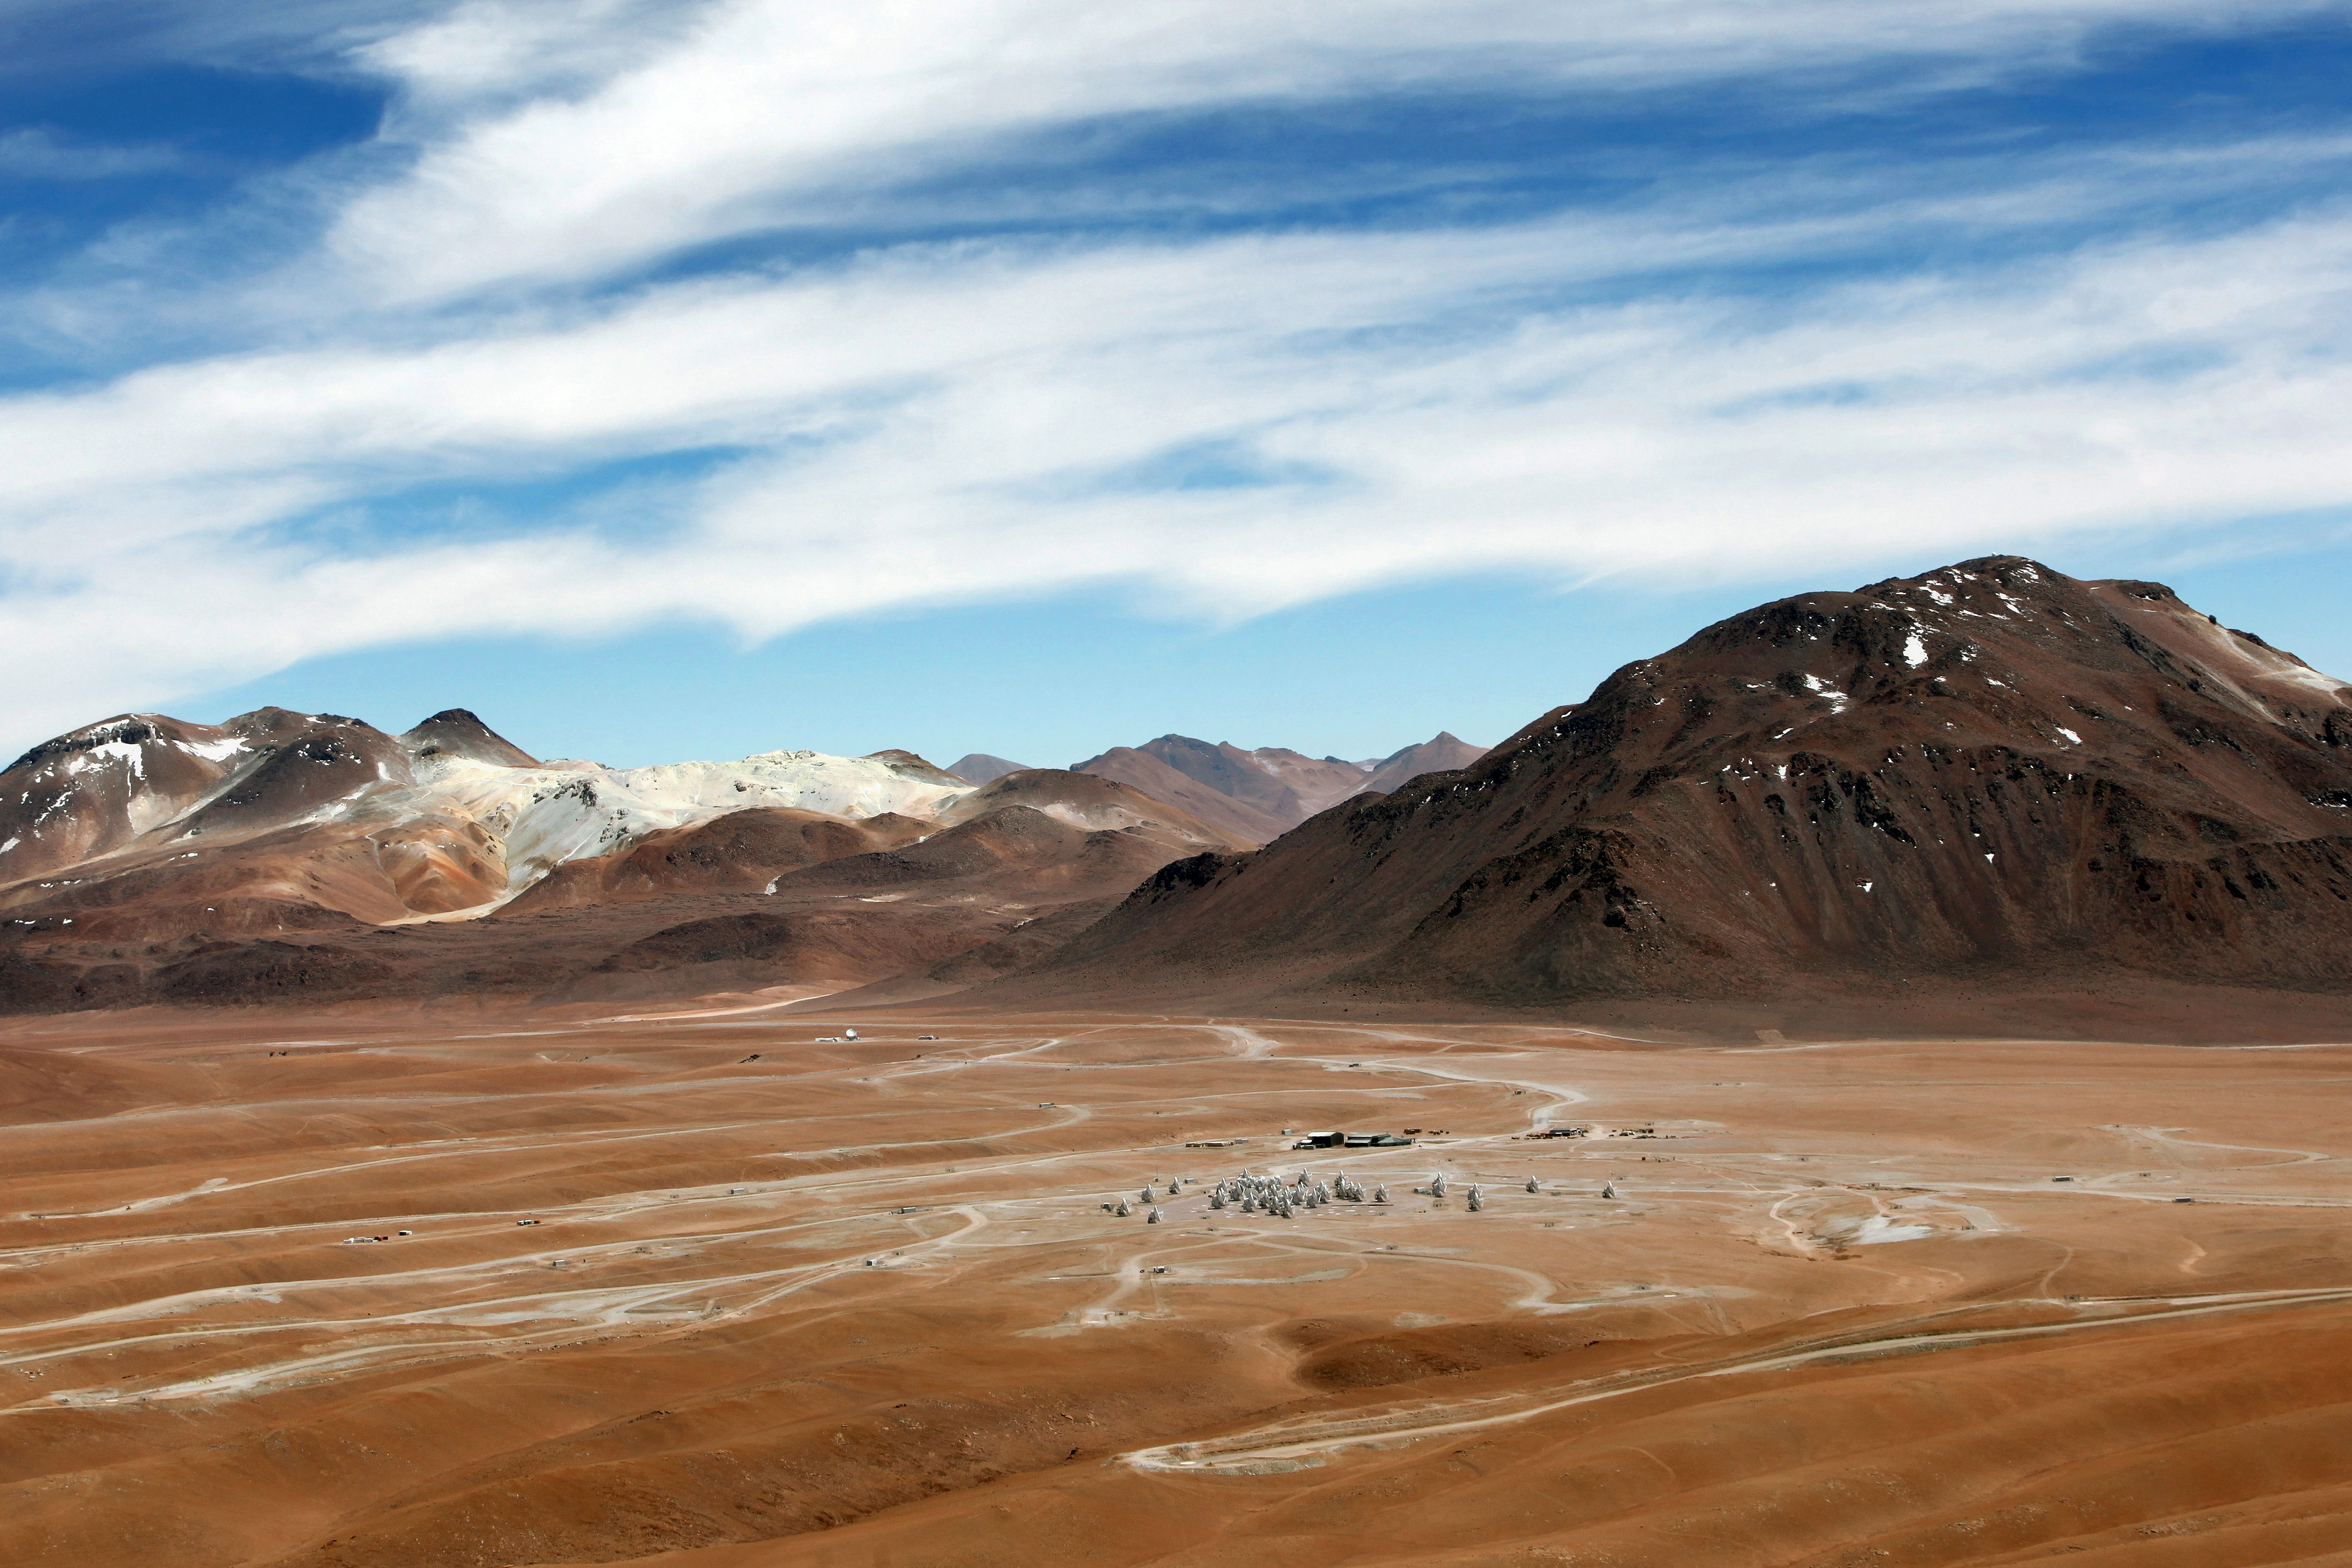

ALMA and surroundings

A shot of the dramatic landscape that is home to ALMA. The Chajnantor plateau is 5000 metres above sea level, and spectacularly dry.

Credit: ALMA (ESO/NAOJ/NRAO), C. Padilla